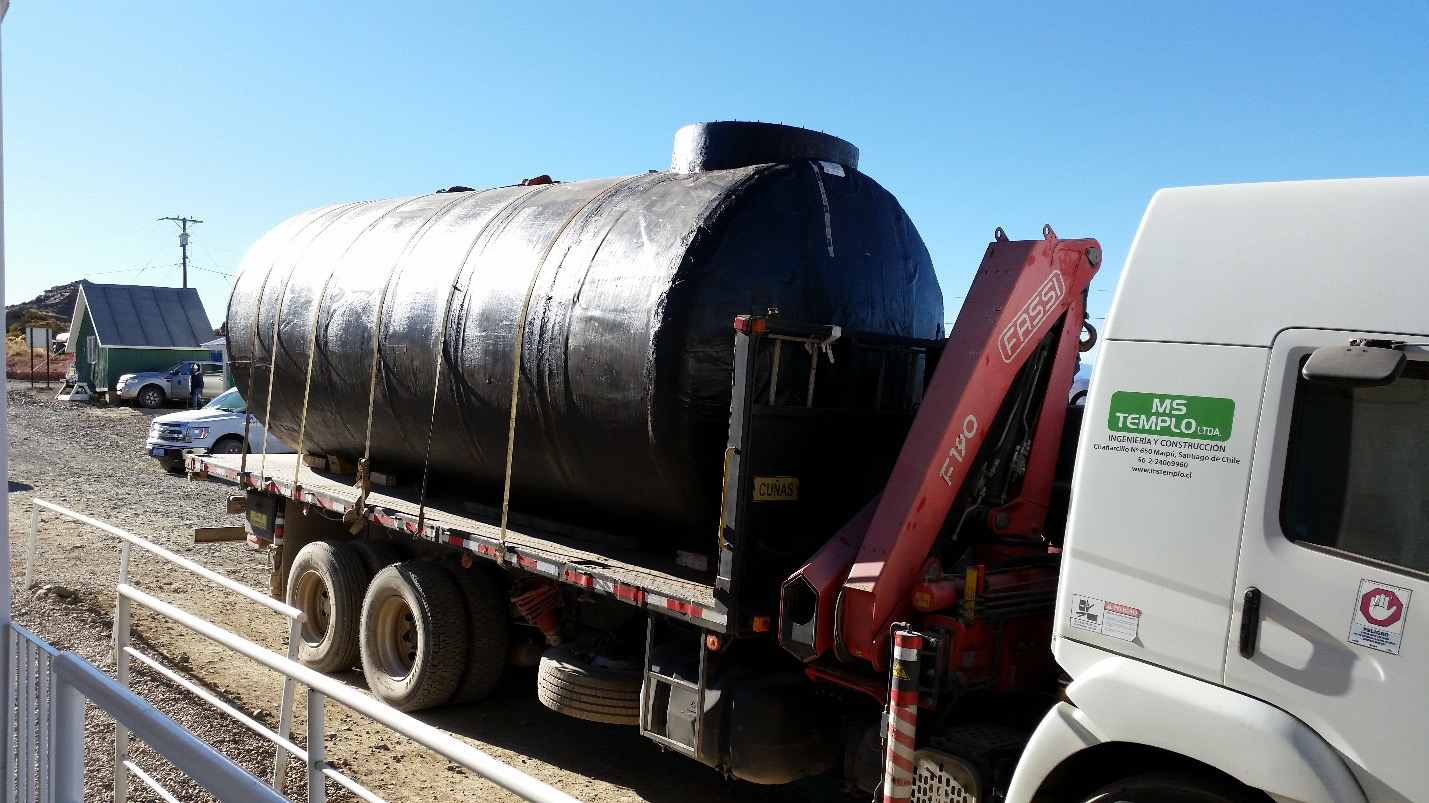

Diesel tank arrival.

Diesel tank arrival.

Credit: Rubin Observatory/NSF/AURA